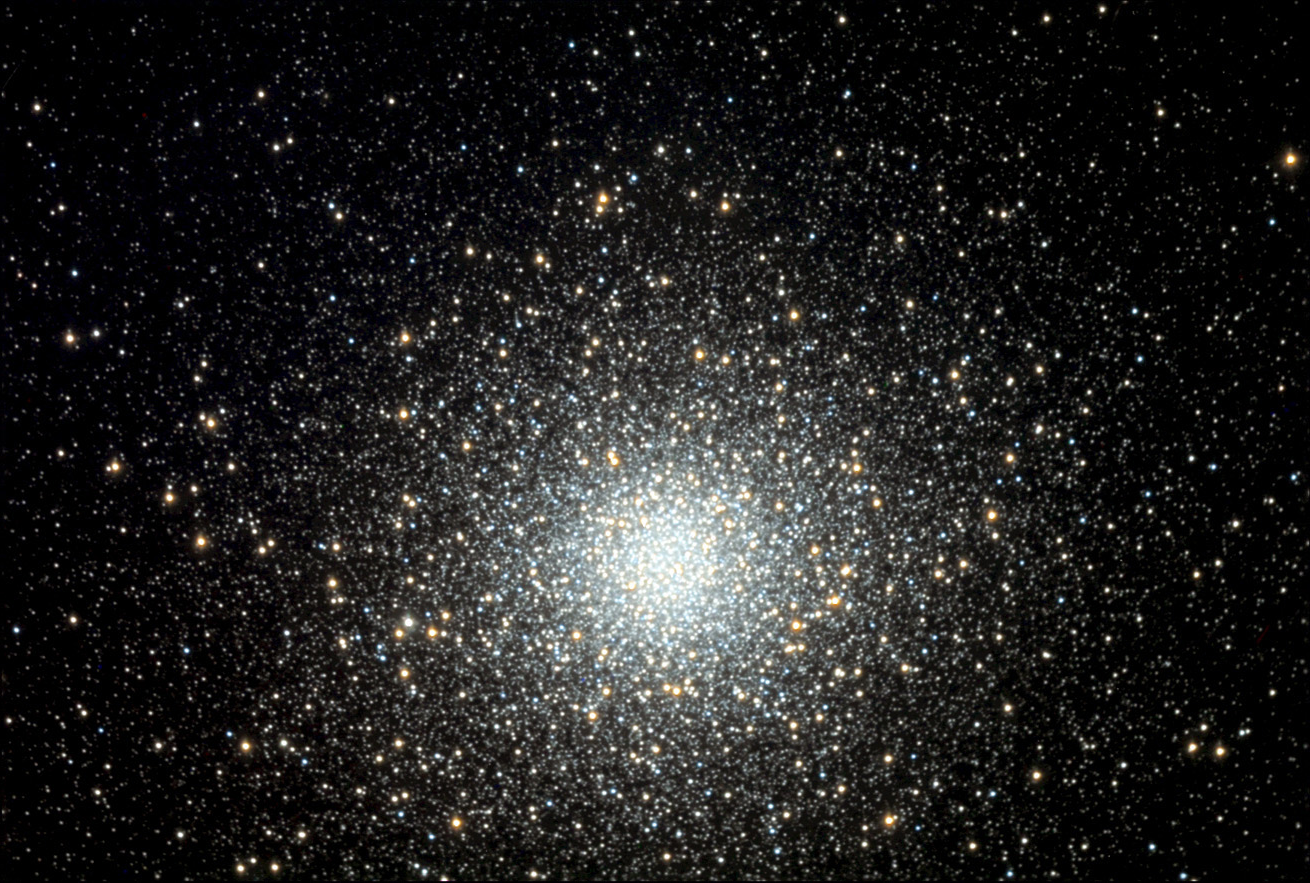

M5

M5 is arguably one of the best globular clusters in the sky visible from the northern hemisphere. These balls of stars (upwards of a million members) orbit our galaxy tens of thousands of light years distant. This particular cluster is approximately 26,000 light years away and is estimated to be 13 BILLION years old (*whew*).

This image was taken as part of Advanced Observing Program (AOP) program at Kitt Peak Visitor Center during 2014.

Credit: KPNO/NOIRLab/NSF/AURA/Sally and Curt King/Adam Block